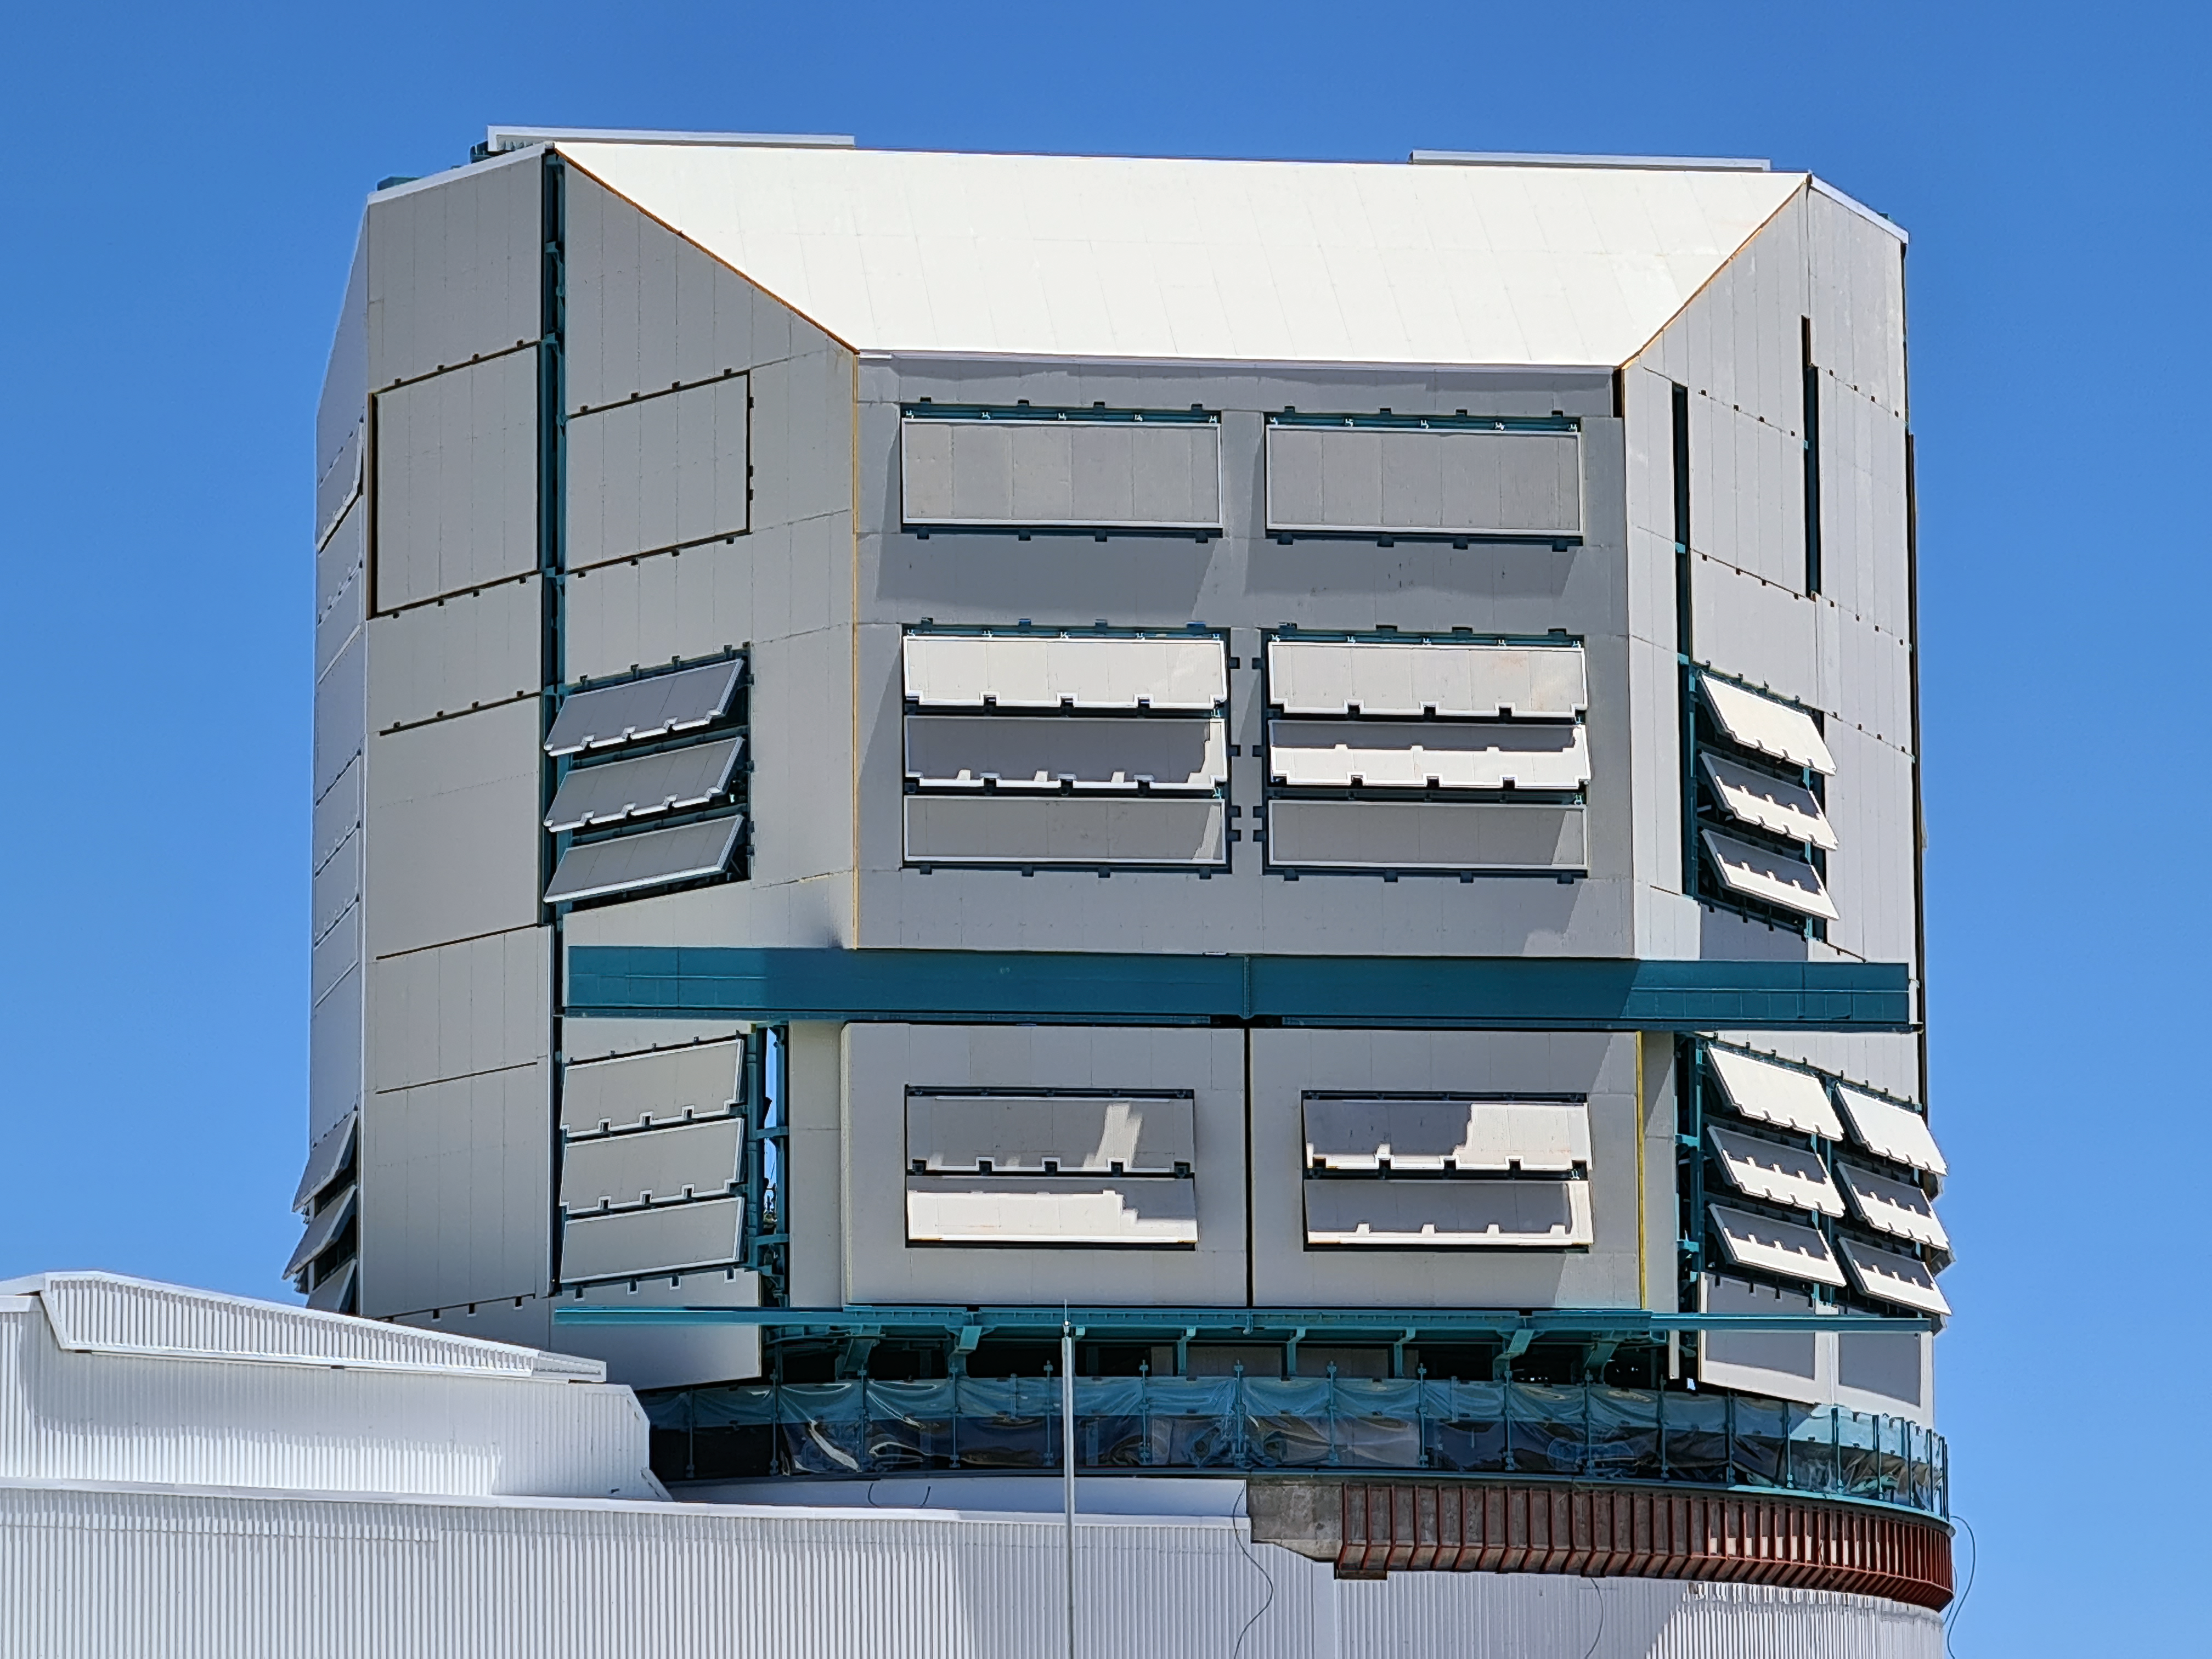

The observatory is currently under construction atop Cerro Pachón in Chile.

When complete, Rubin Observatory will use its 8.4-meter telescope and 3200-megapixel camera to conduct an unprecedented, multi-color, decade-long survey of the optical sky called the Legacy Survey of Space and Time (LSST).

Credit: Rubin Observatory/NSF/AURA